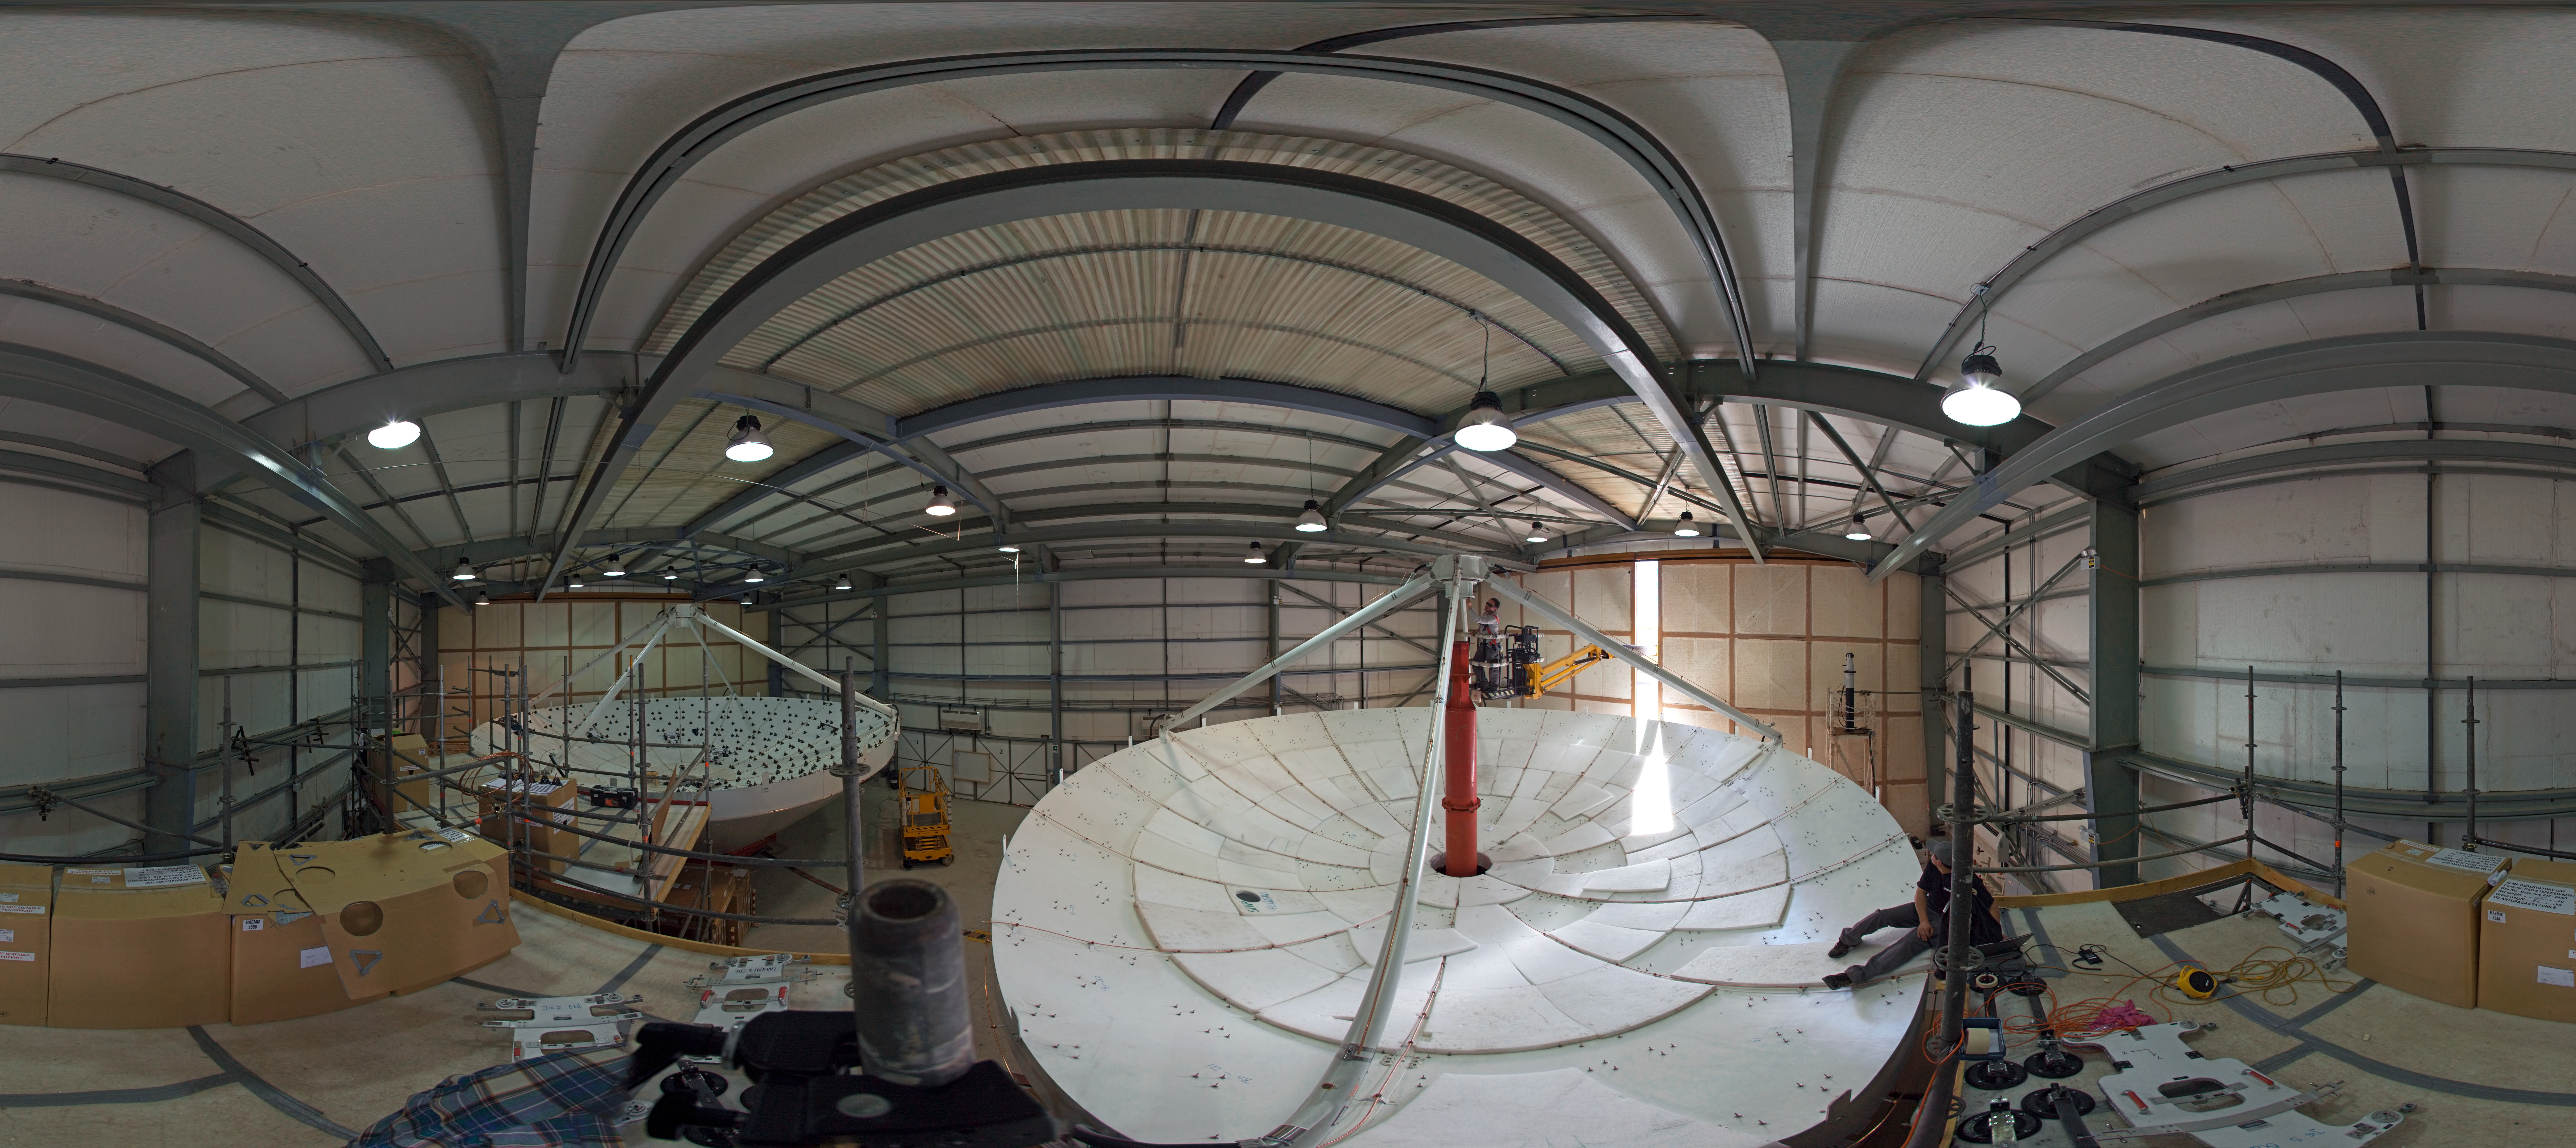

360 degree panorama

360 degree panorama showing two dishes of a European antenna for ALMA during their construction.

Credit: ESO